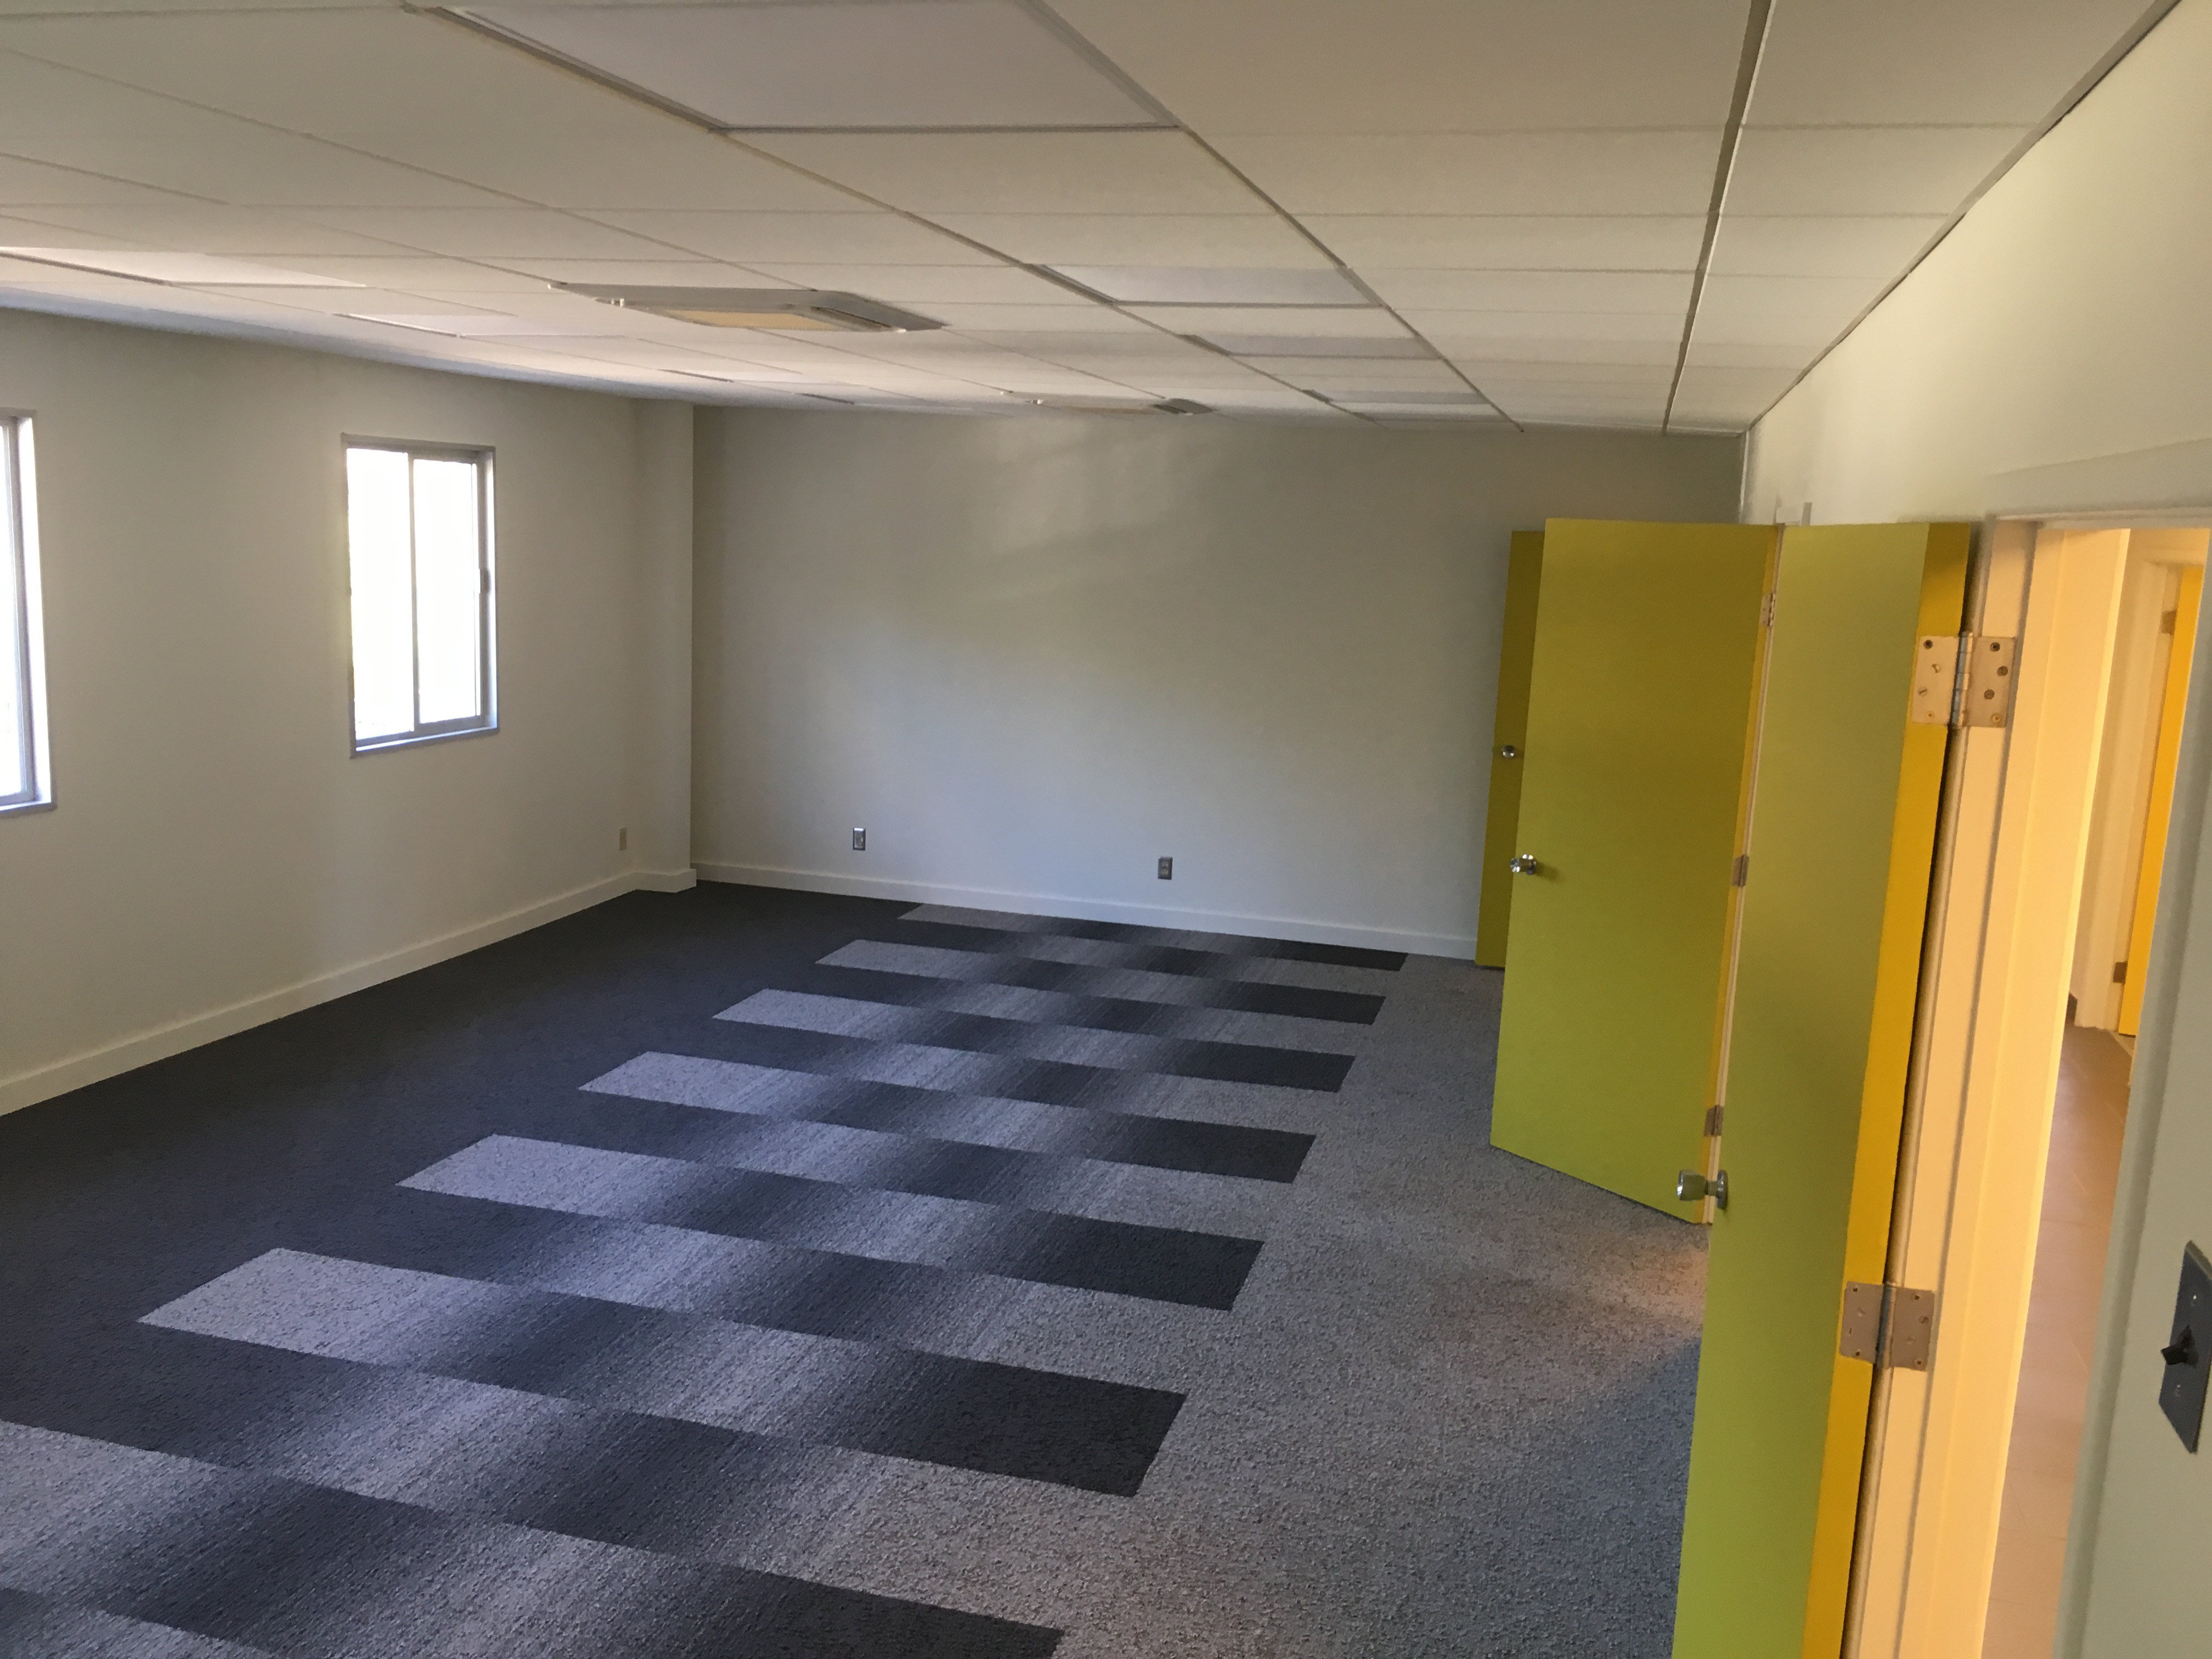

Renovation Progress

Credit: Vera C. Rubin Observatory/ NOIRLab/ NSF/ AURA